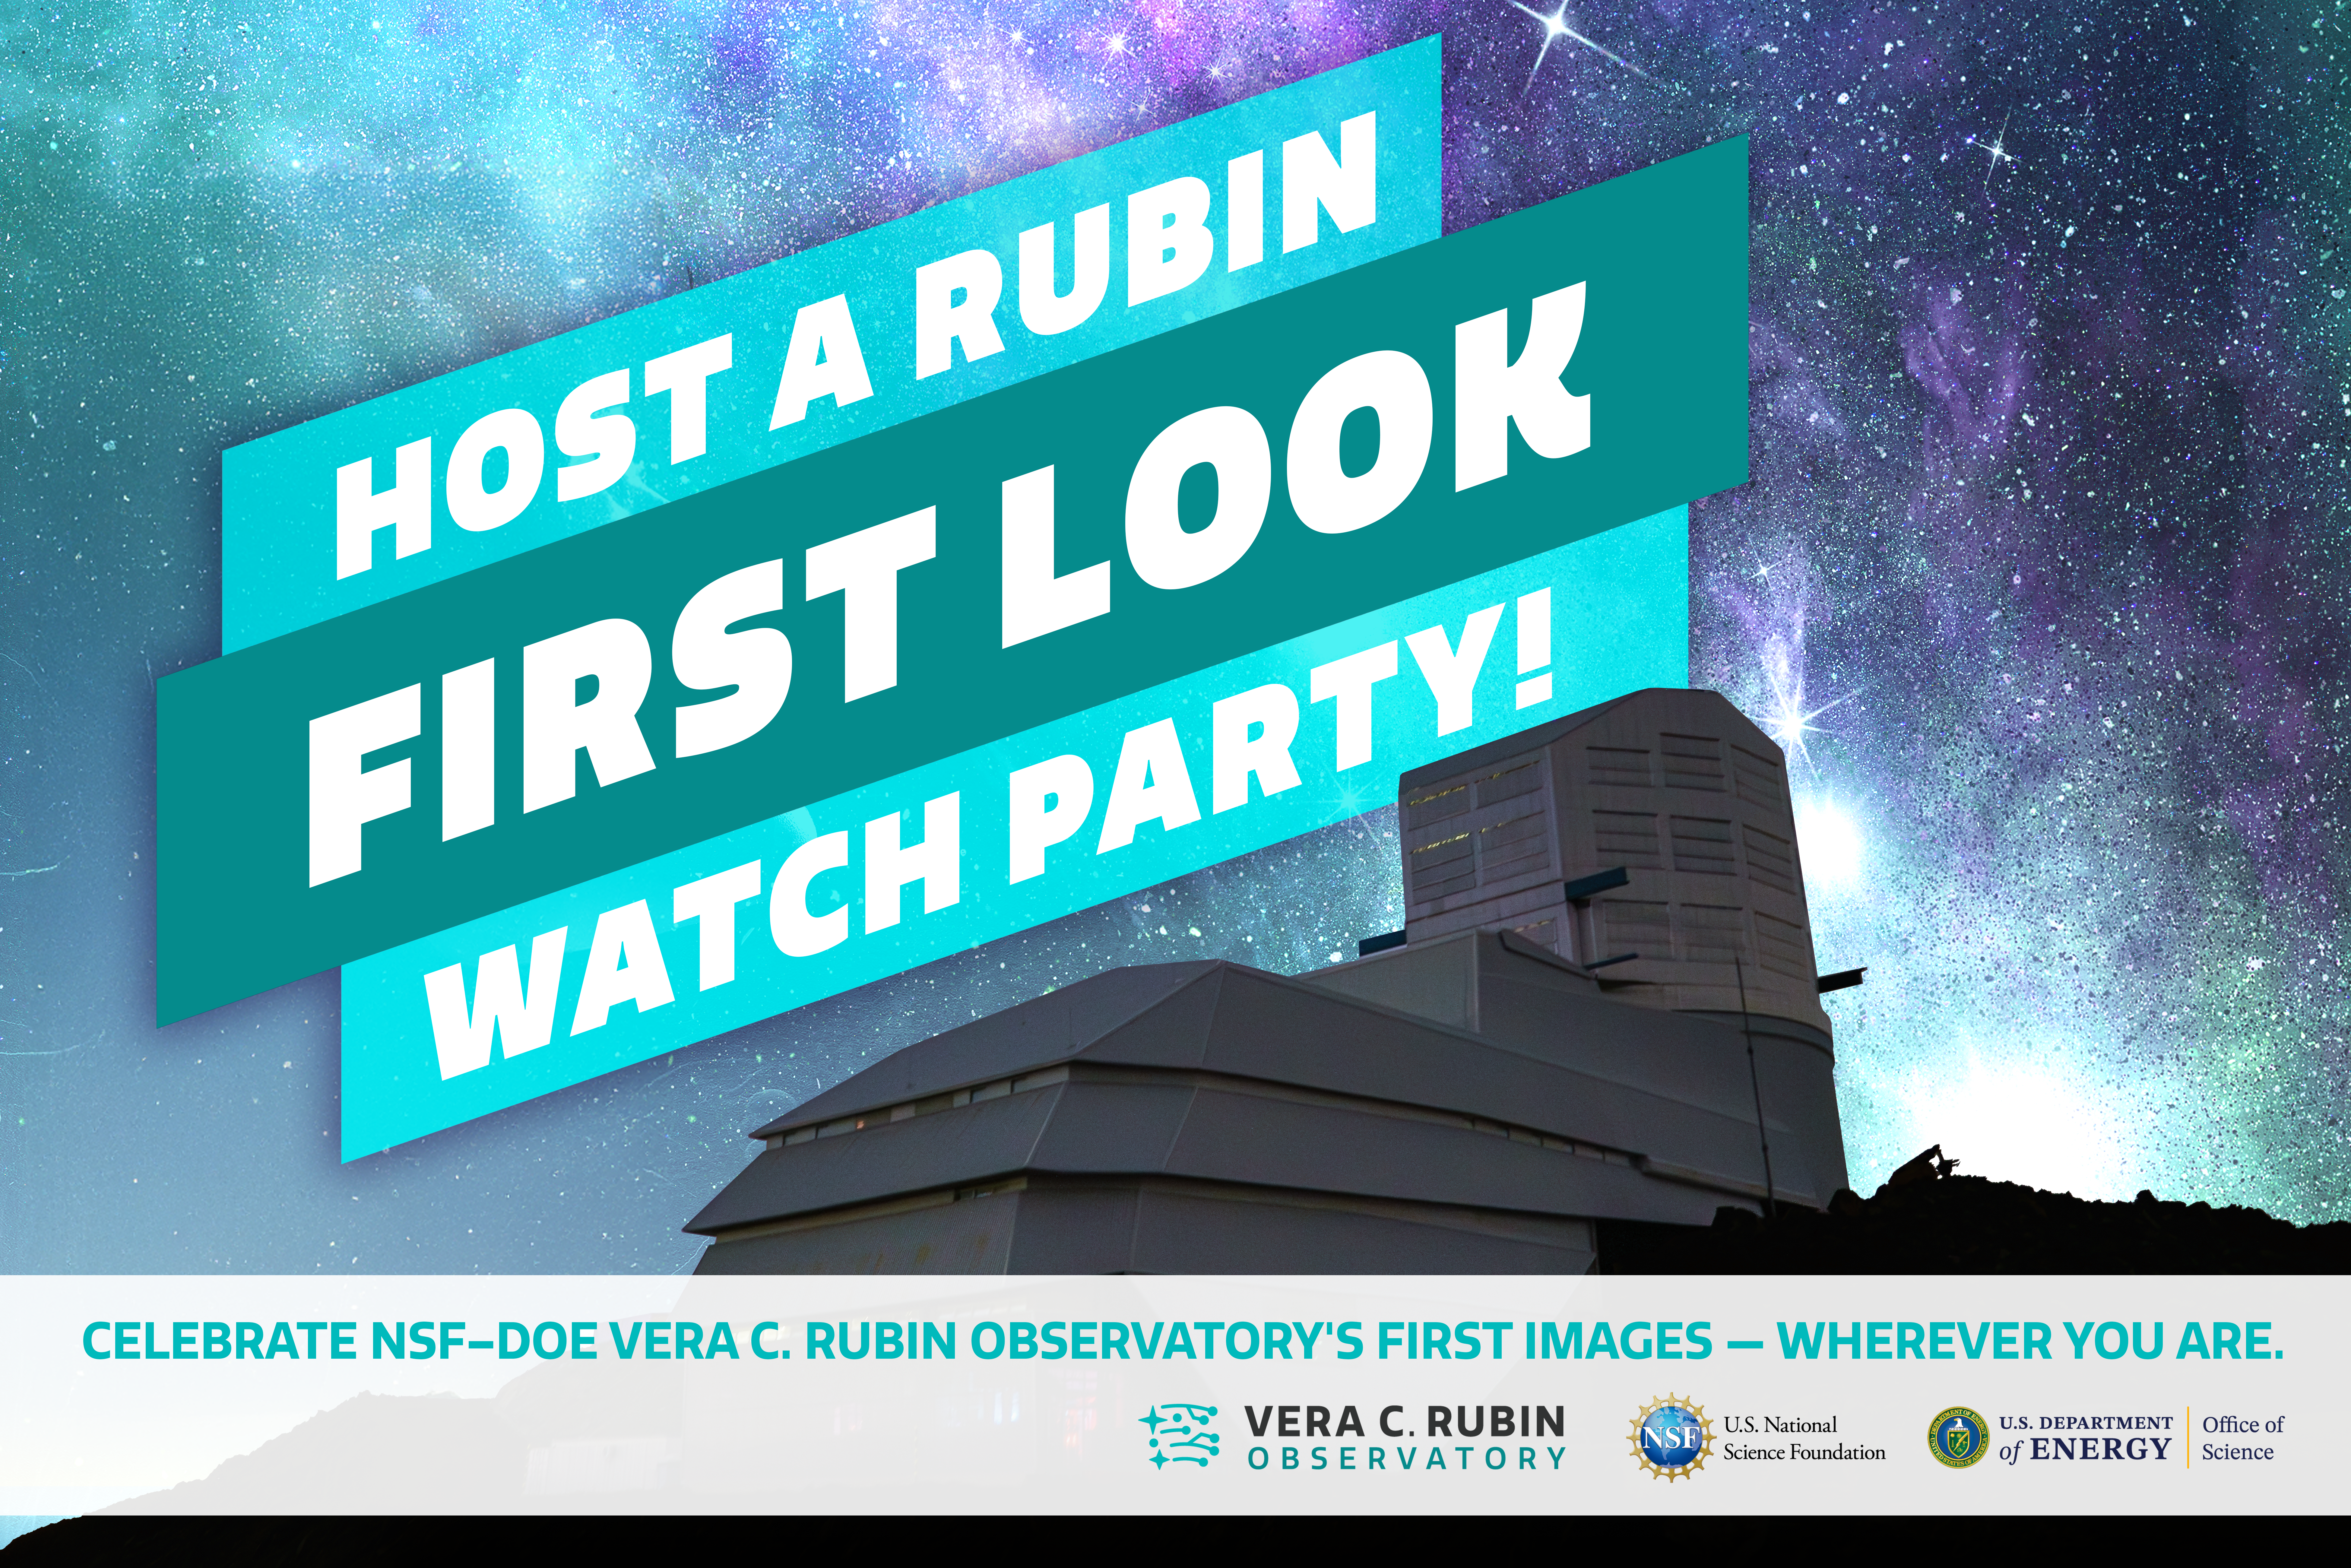

Host a Rubin First Look Watch Party

Unveil the first images from NSF–DOE Vera C. Rubin Observatory! Anyone can host a Rubin First Look Watch Party, sign up here.

Credit: RubinObs/NOIRLab/SLAC/NSF/DOE/AURA/P. Marenfeld